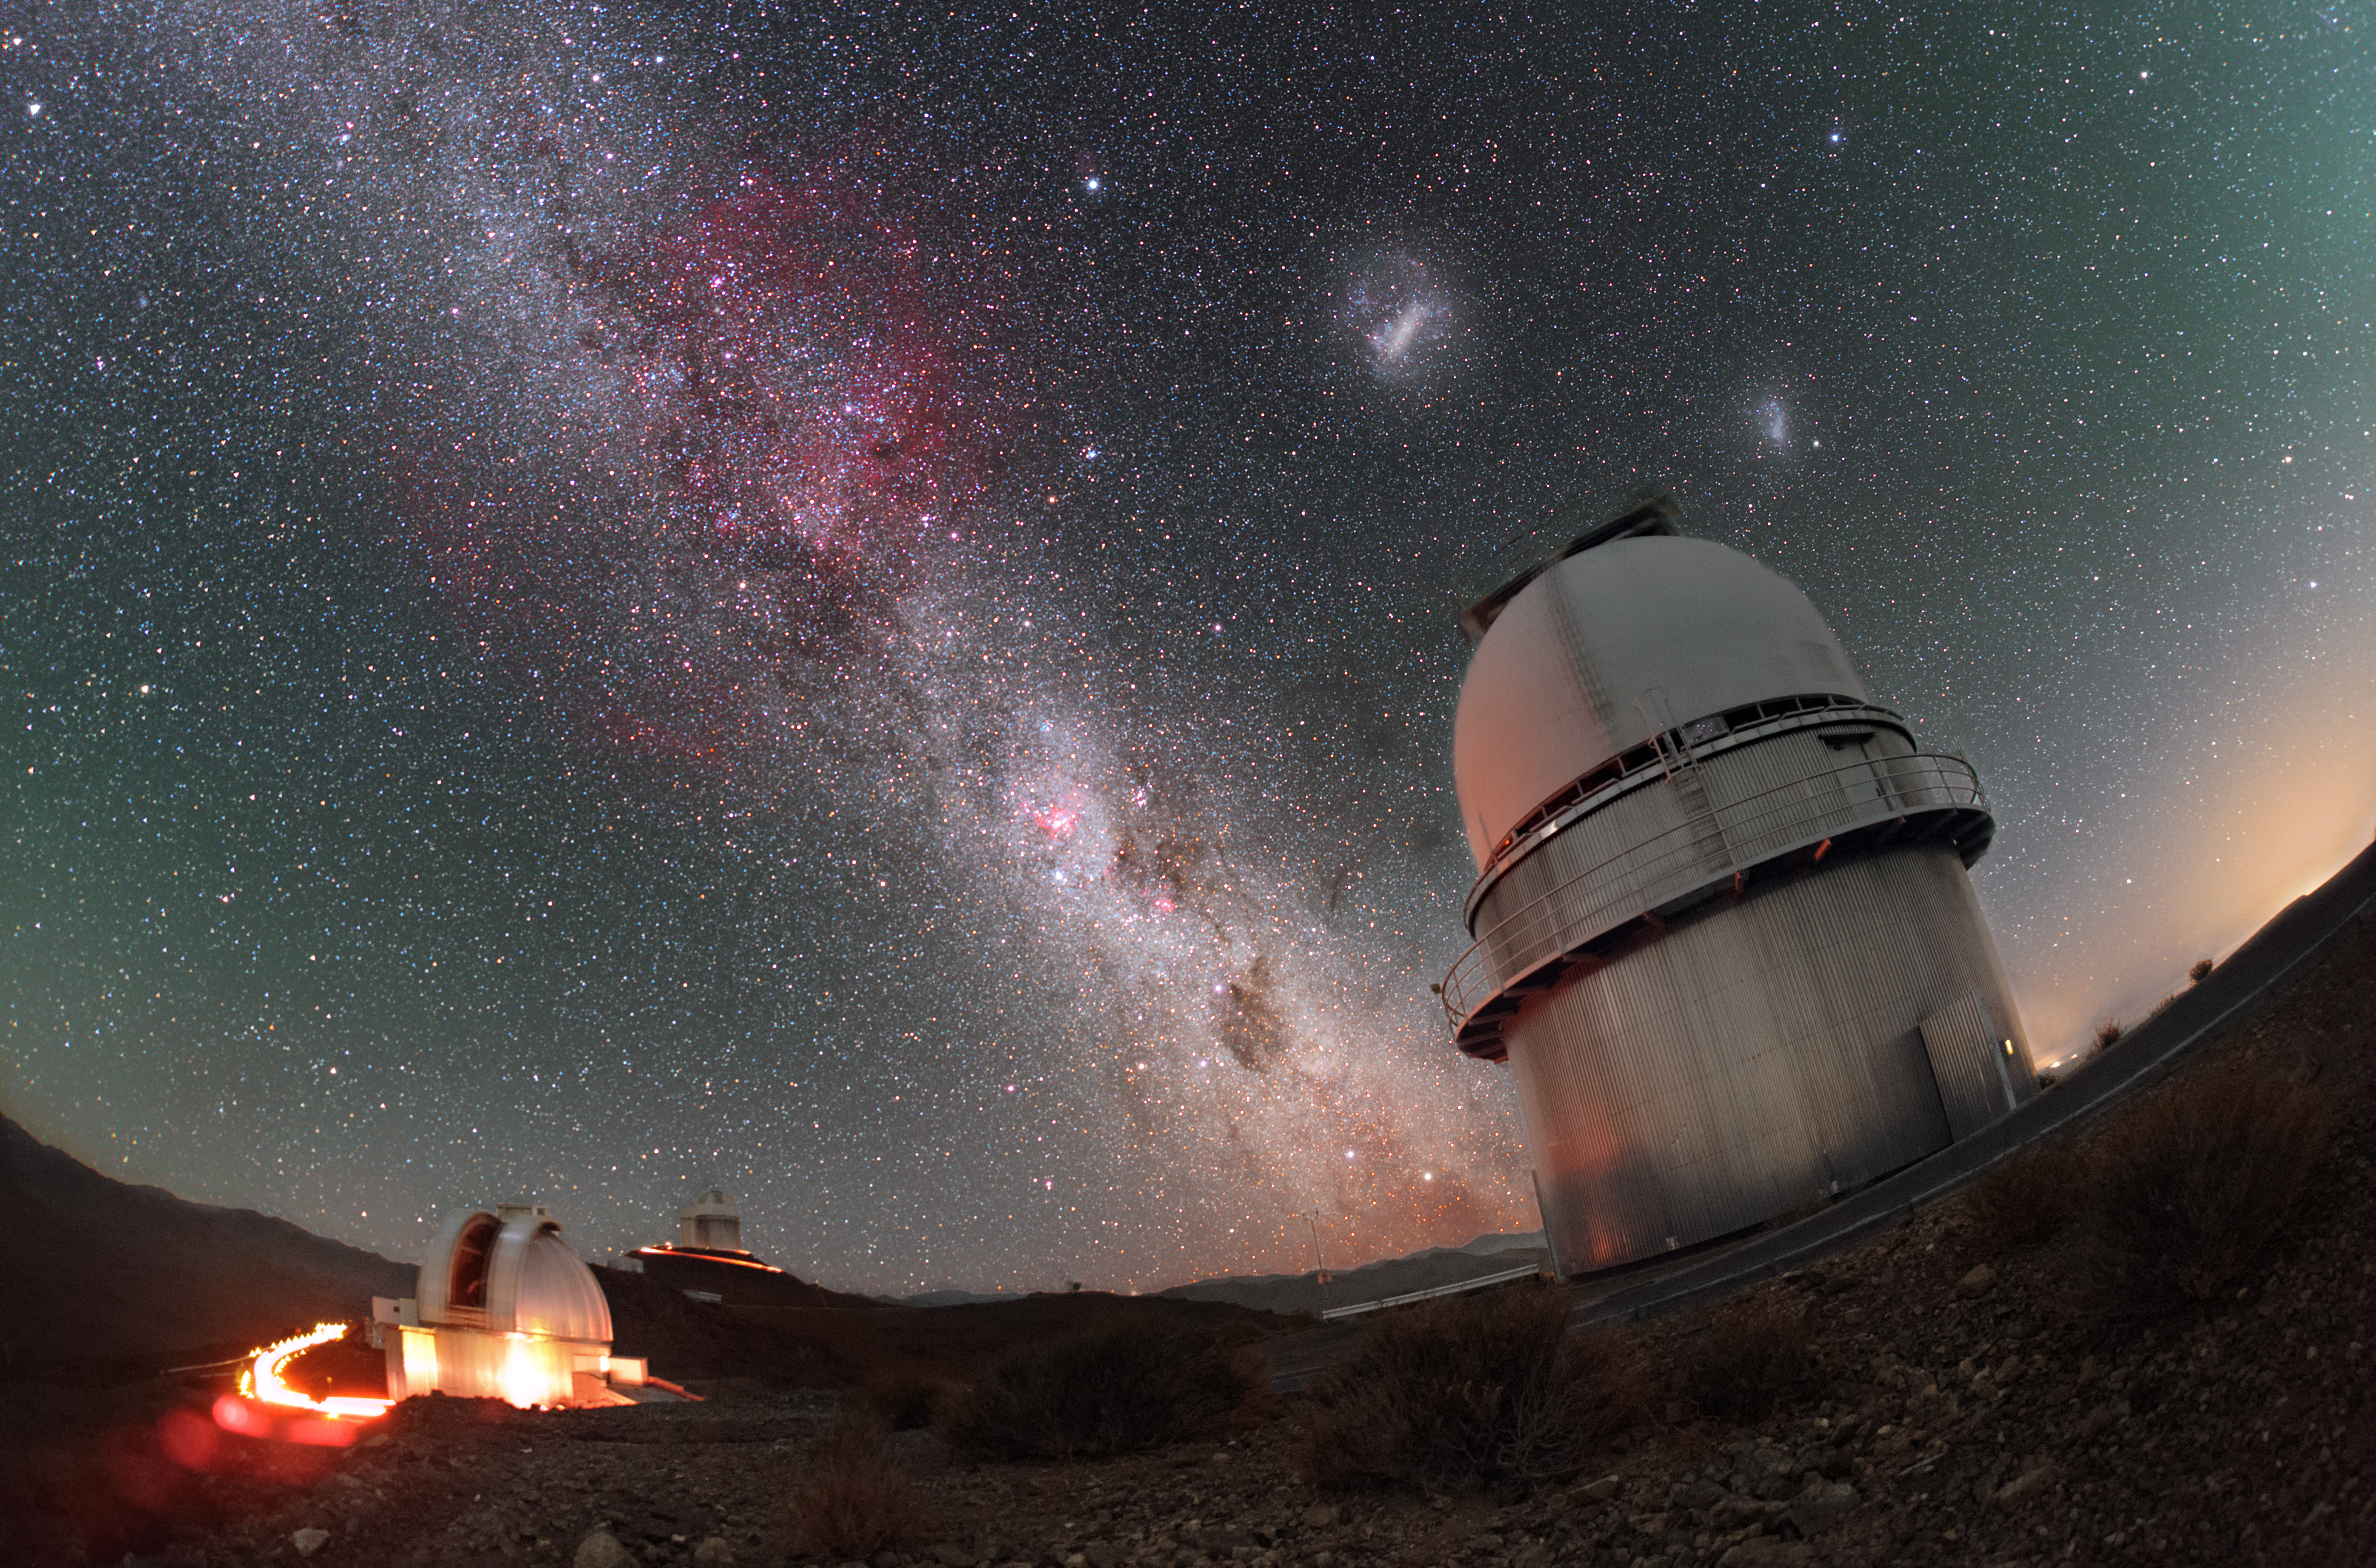

Magellanic Clouds above the Danish 1.54-metre telescope

The Large and Small Magellanic Clouds float overhead the Danish 1.54-metre telescope in this long-exposure image from the La Silla Observatory in Chile. A duo of irregular dwarf galaxies, the Magellanic Clouds are easily visible from the southern hemisphere.

Rich in stars and interstellar gas and dust, the plane of the Milky Way glitters as it extends from behind the telescope.

Credit: P. Horálek/ESO